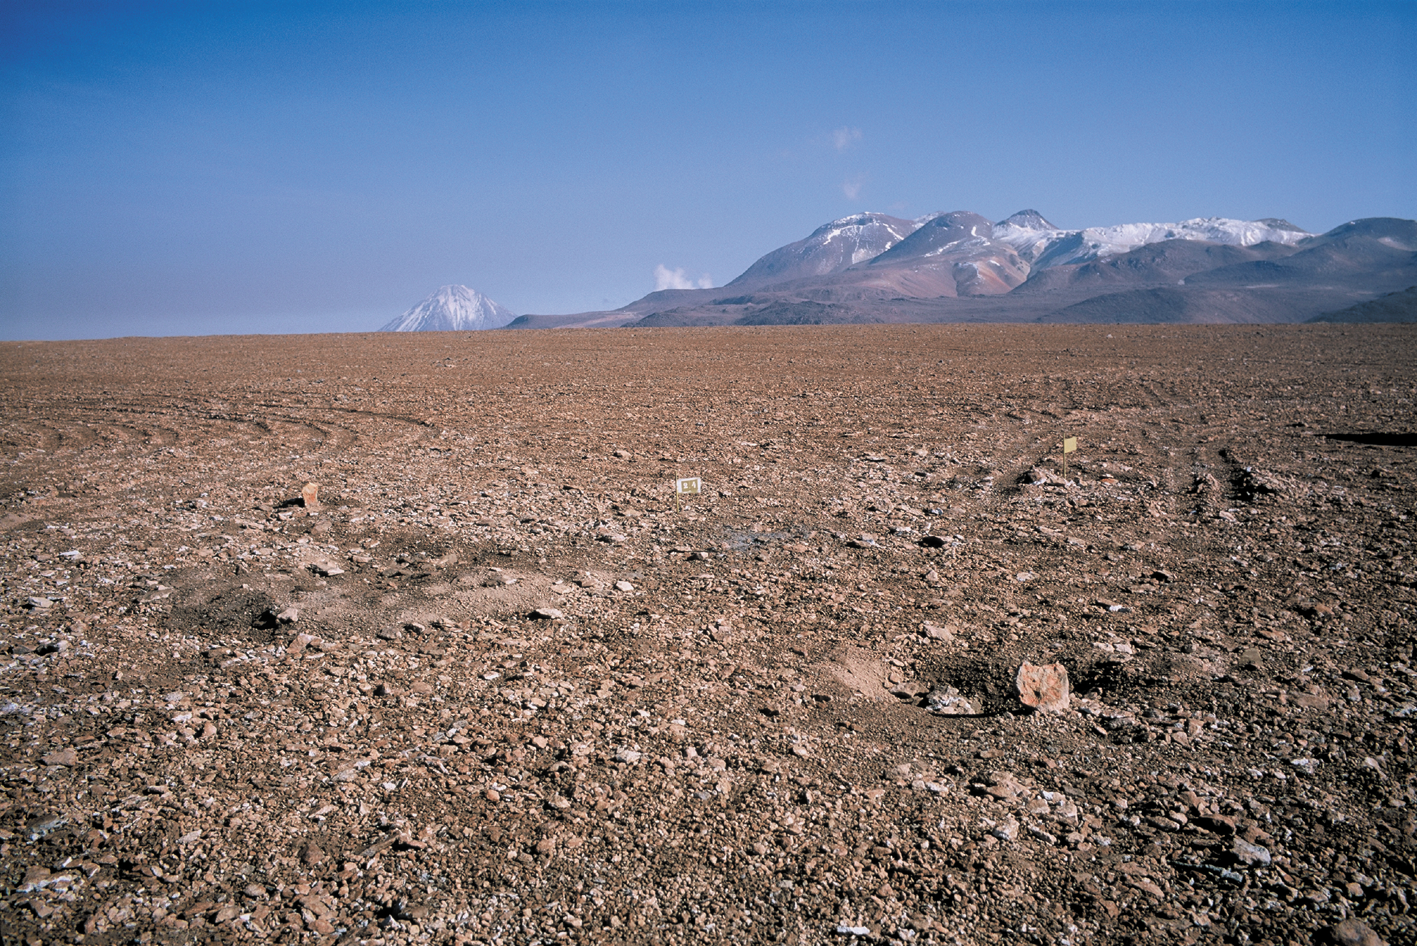

Before APEX

This picture was taken in 2002, prior to the construction of APEX. The yellow flag marks the location where APEX stands today.

Credit: ESO